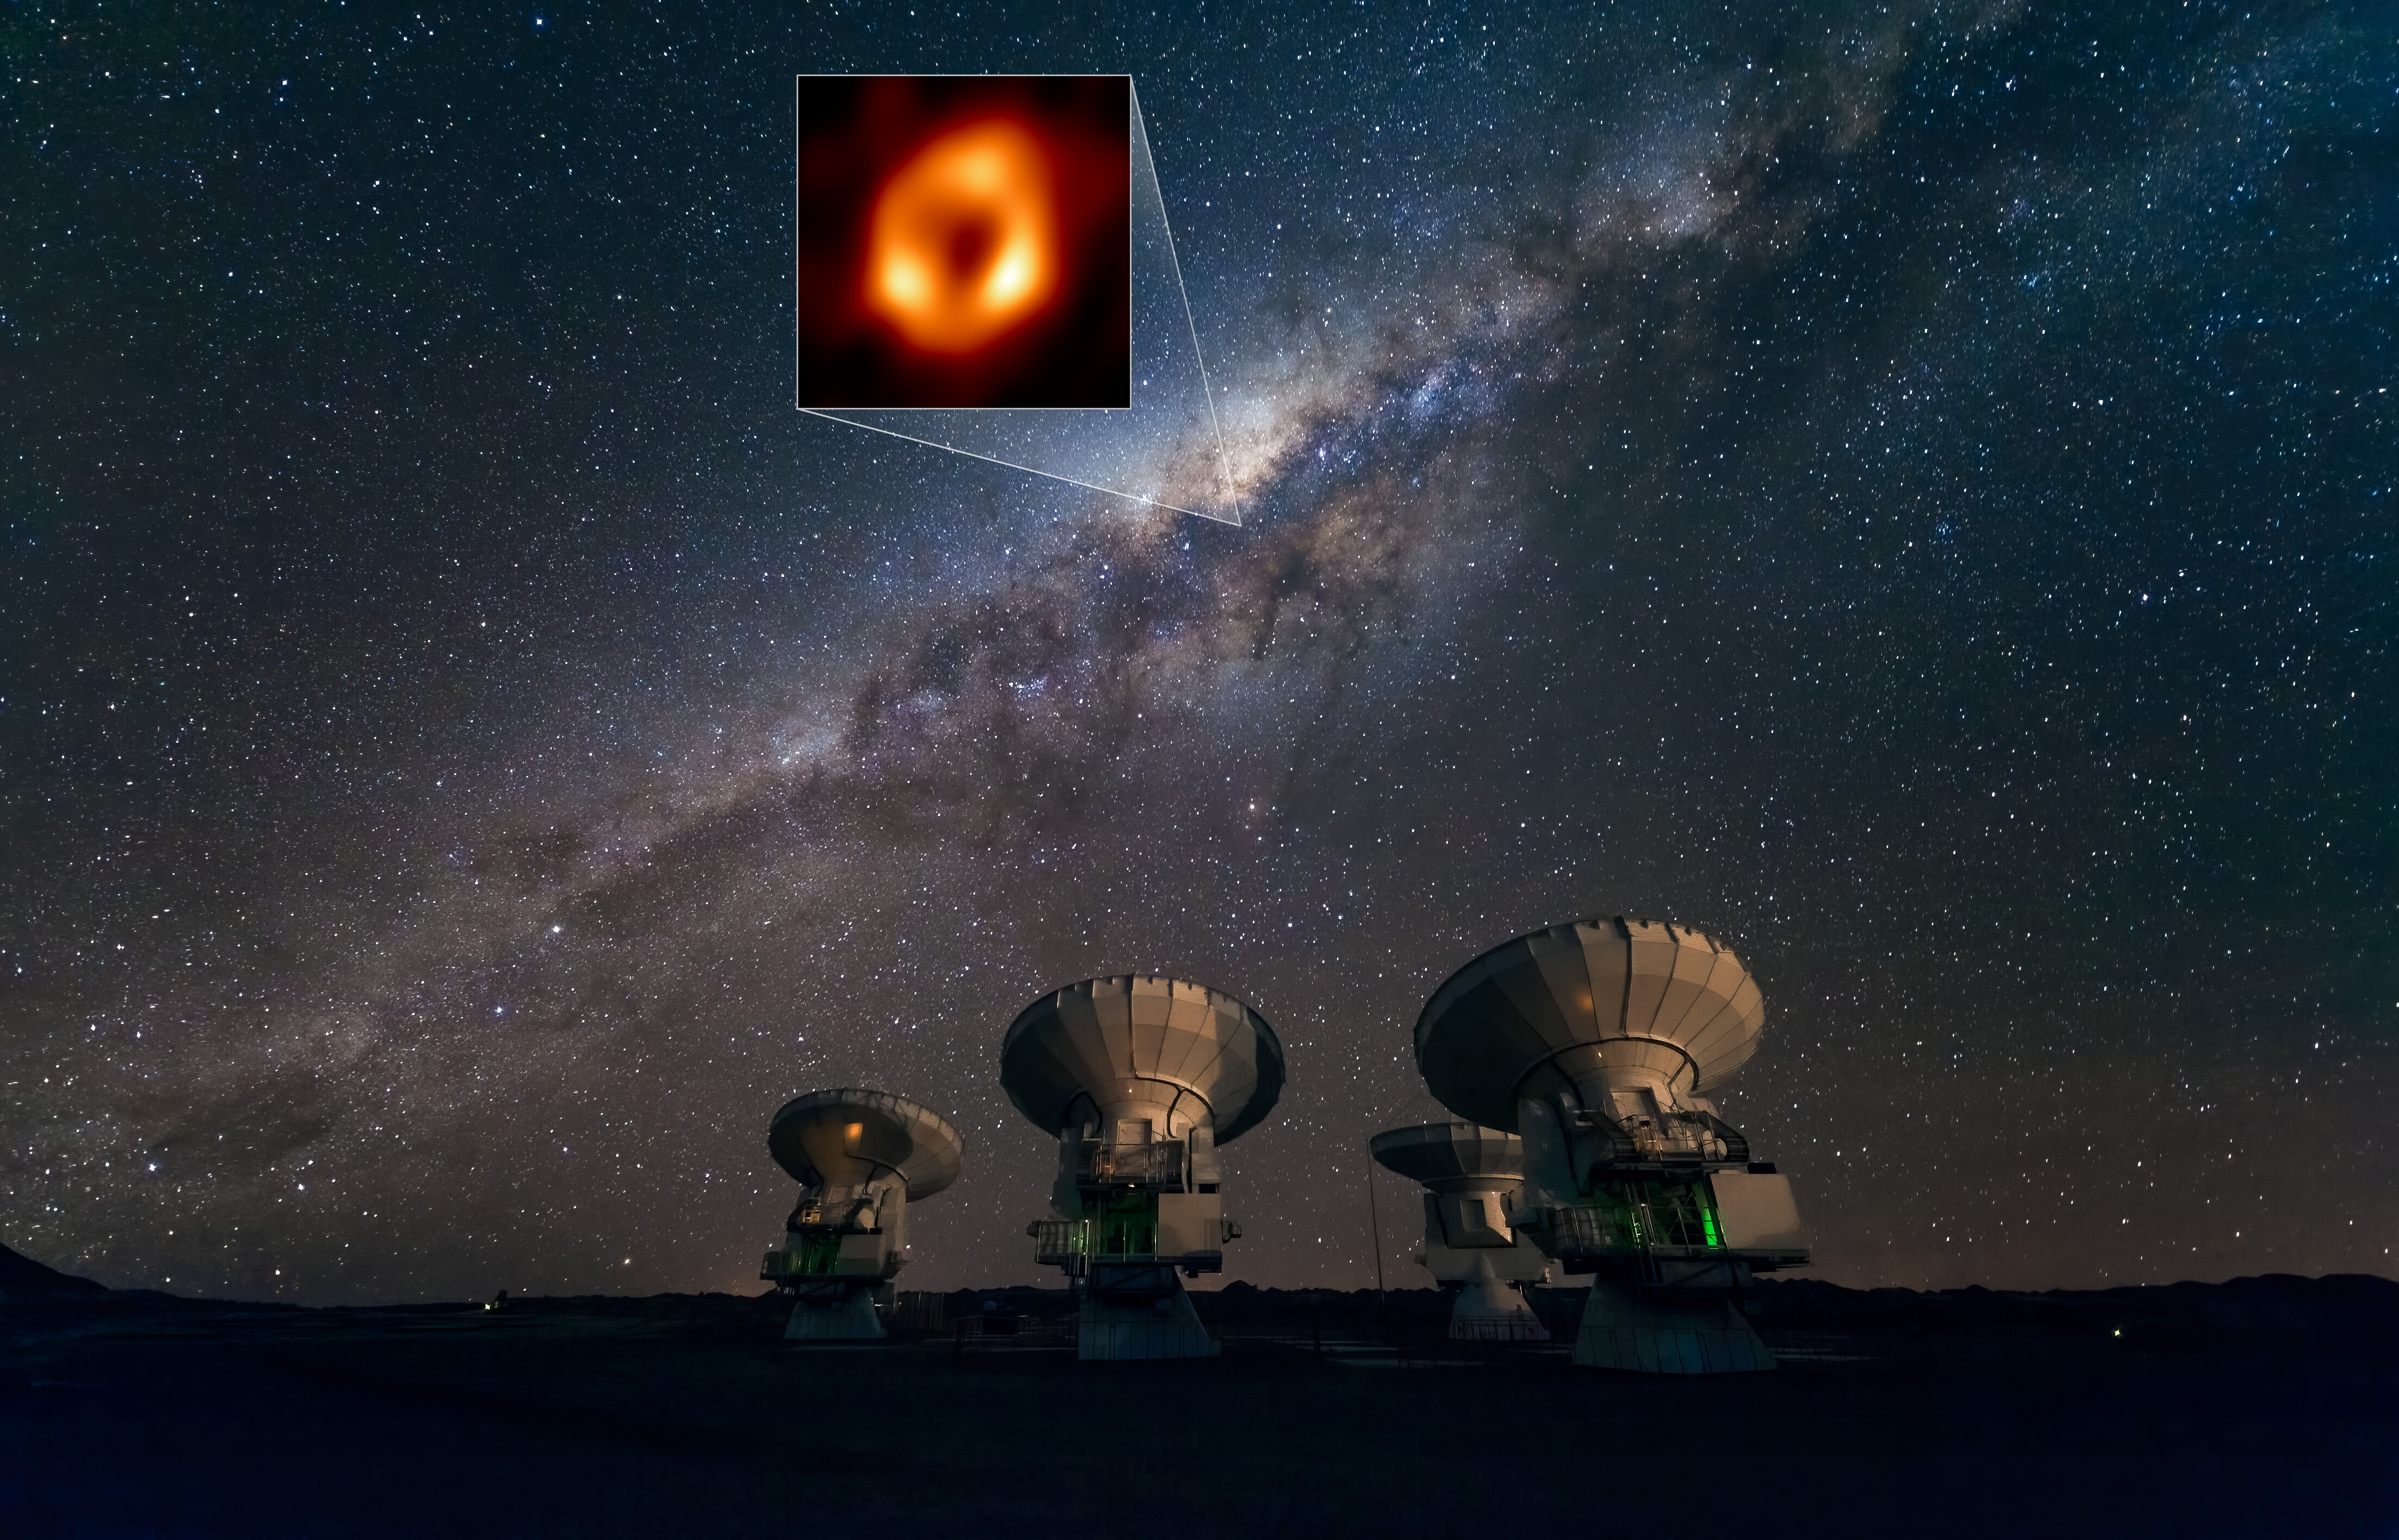

The Milky Way and the location of its central black hole as view

This image shows the Atacama Large Millimeter/submillimeter Array (ALMA) looking up at the Milky Way as well as the location of Sagittarius A*, the supermassive black hole at our galactic centre. Highlighted in the box is the image of Sagittarius A* taken by the Event Horizon Telescope (EHT) Collaboration. Located in the Atacama Desert in Chile, ALMA is the most sensitive of all the observatories in the EHT array, and ESO is a co-owner of ALMA on behalf of its European Member States.

Credit: ESO/José Francisco Salgado (josefrancisco.org), EHT Collaboration